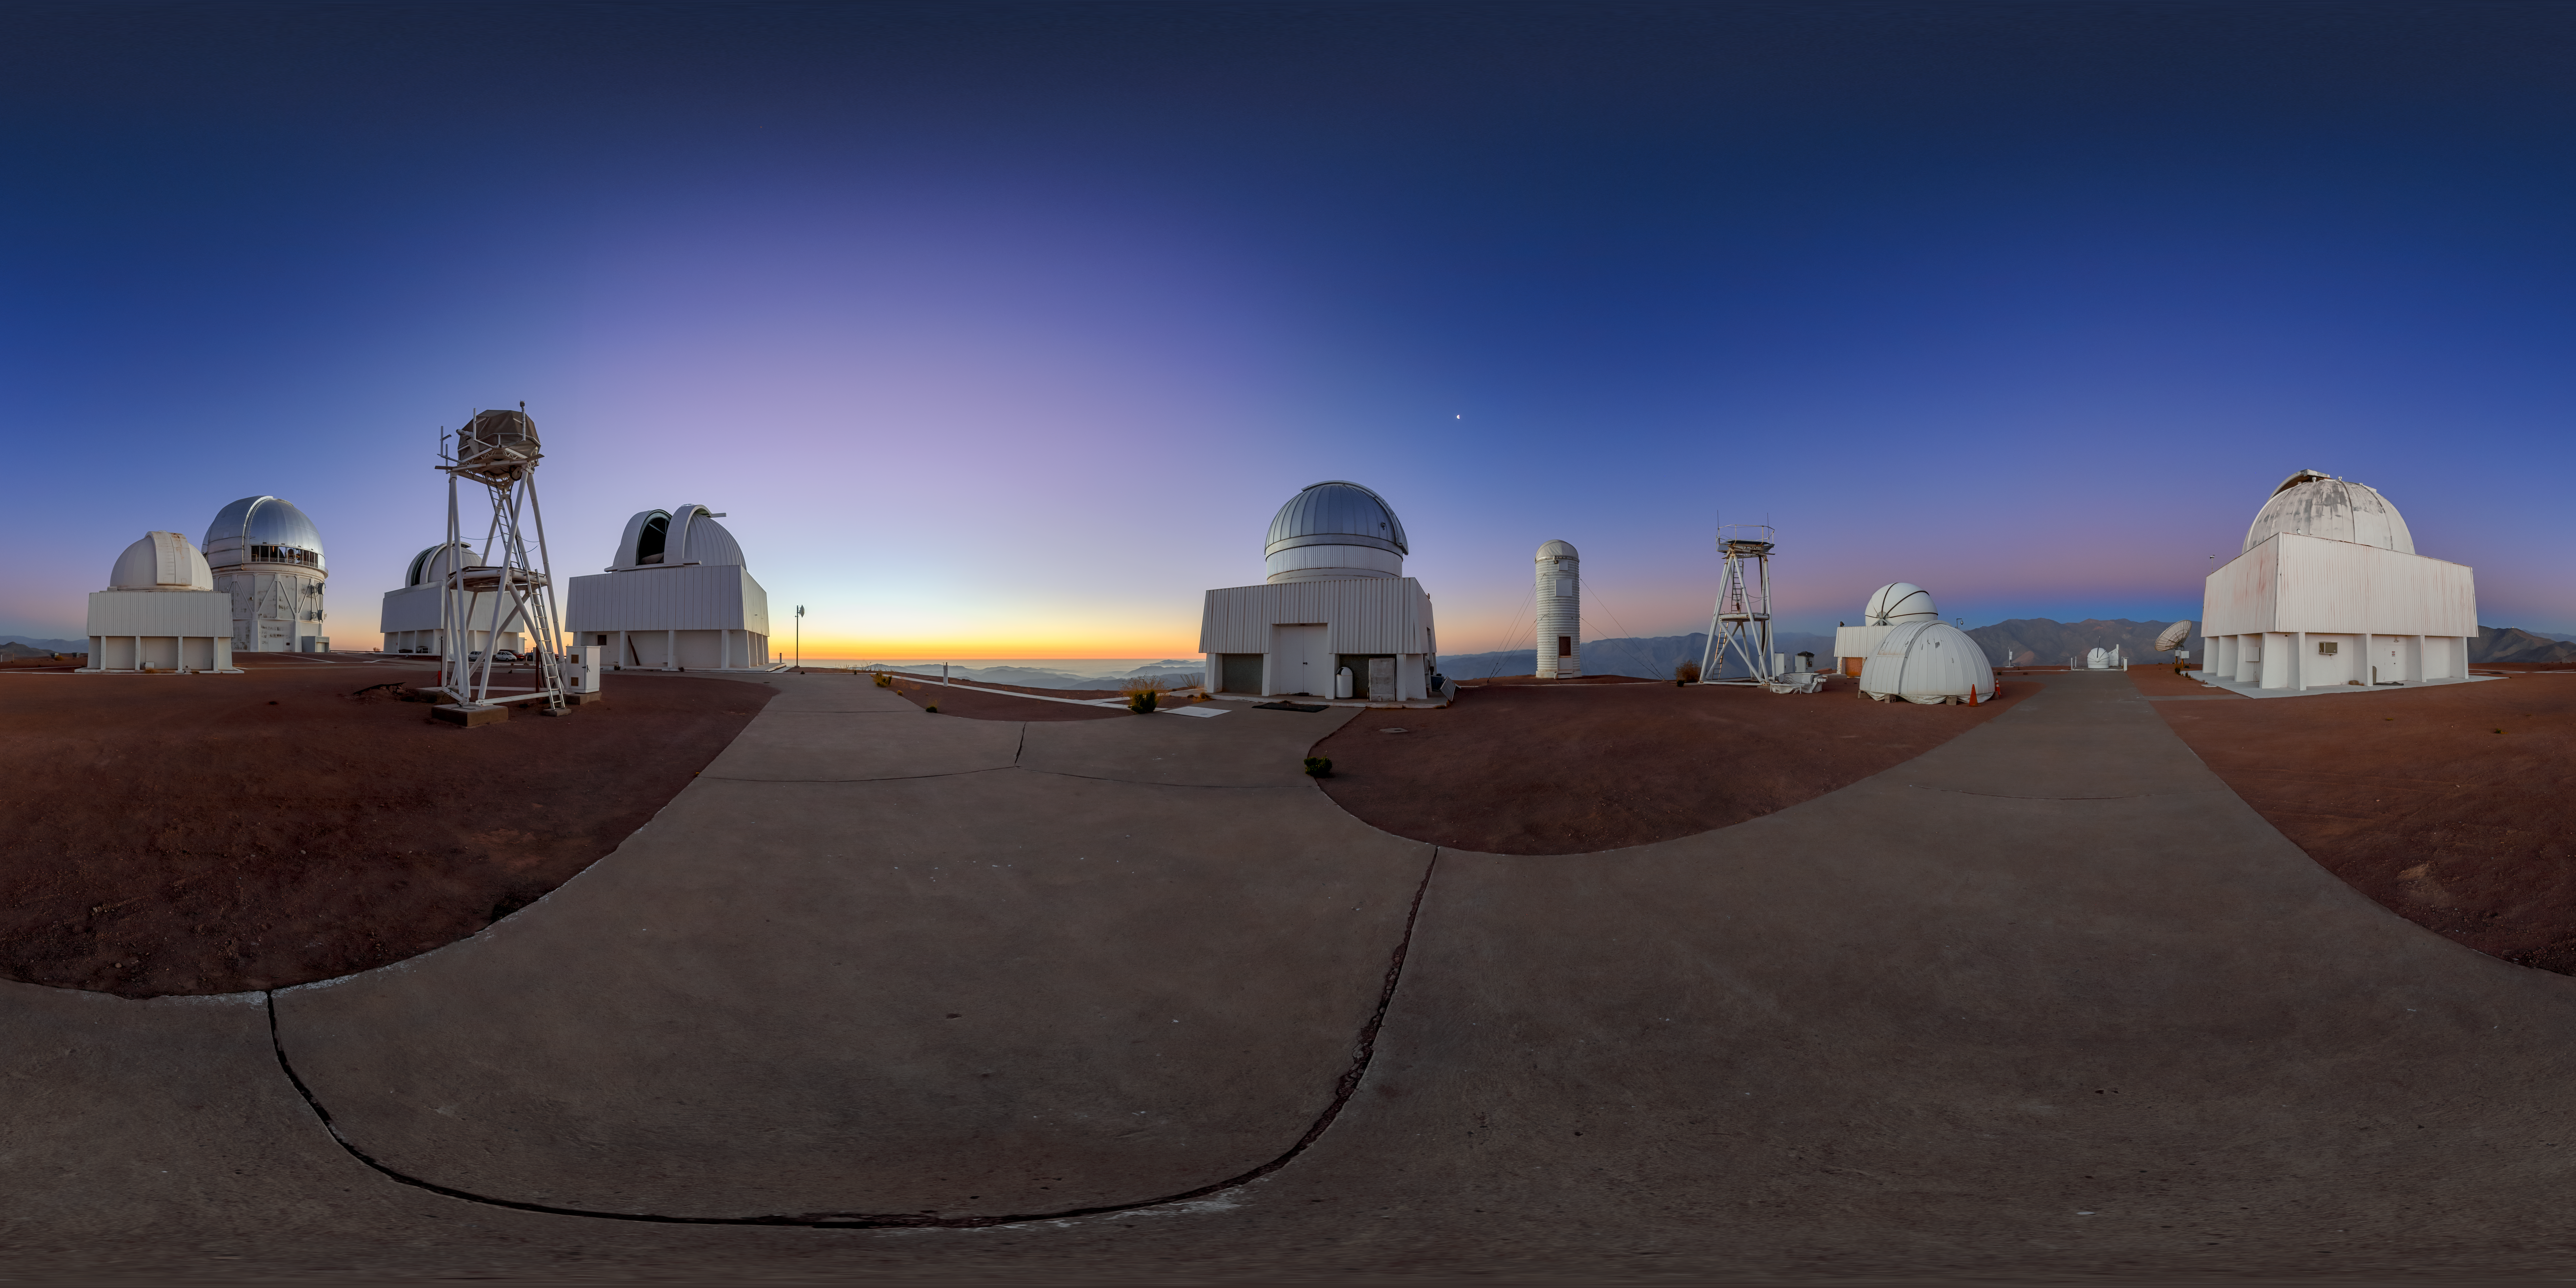

Dawning of Venus at Cerro-Tololo

Dawn breaks behind the mountain of Cerro Tololo, bringing with it another day full of discoveries. This Image of the Week captures a panoramic view of the Belt of Venus rising behind instruments of the U.S. National Science Foundation Cerro Tololo Inter-American Observatory (CTIO), a Program of NSF NOIRLab, in Chile. Contrary to the name, the Belt of Venus has nothing to do with the planet Venus. It refers to an atmospheric effect occurring before sunrise and sunset. The sky opposite the rising or setting Sun is illuminated by limited sunlight. As the light travels through the atmosphere, its bluer wavelengths are scattered and diffused more than its redder ones. The red light is then reflected back towards the viewer, leaving the reddish belt seen across the sky. While the planet Venus (also known as the ‘morning star’ or the ‘evening star’) is often seen at the same time as the belt, the bright object in the sky near the center of the image is actually the waning Moon.

CTIO has over 40 telescopes that are used to investigate a wide variety of research topics, including exoplanets, the Sun, Earth’s atmosphere, meteors, supernovae, gamma-ray bursts, and dark energy. The largest of these telescopes, the Víctor M. Blanco 4-meter Telescope (second from the left), was instrumental in the discovery of dark energy. Some of the telescopes are also used for educational purposes. Daytime guided tours of the facilities on Cerro Tololo are available on Saturdays all year round.

This photo was taken as part of the NOIRLab 2022 Photo Expedition to all the NOIRLab sites. Petr Horálek, the photographer, is a NOIRLab Audiovisual Ambassador.

Credit: CTIO/NOIRLab/NSF/AURA/P. Horálek (Institute of Physics in Opava)